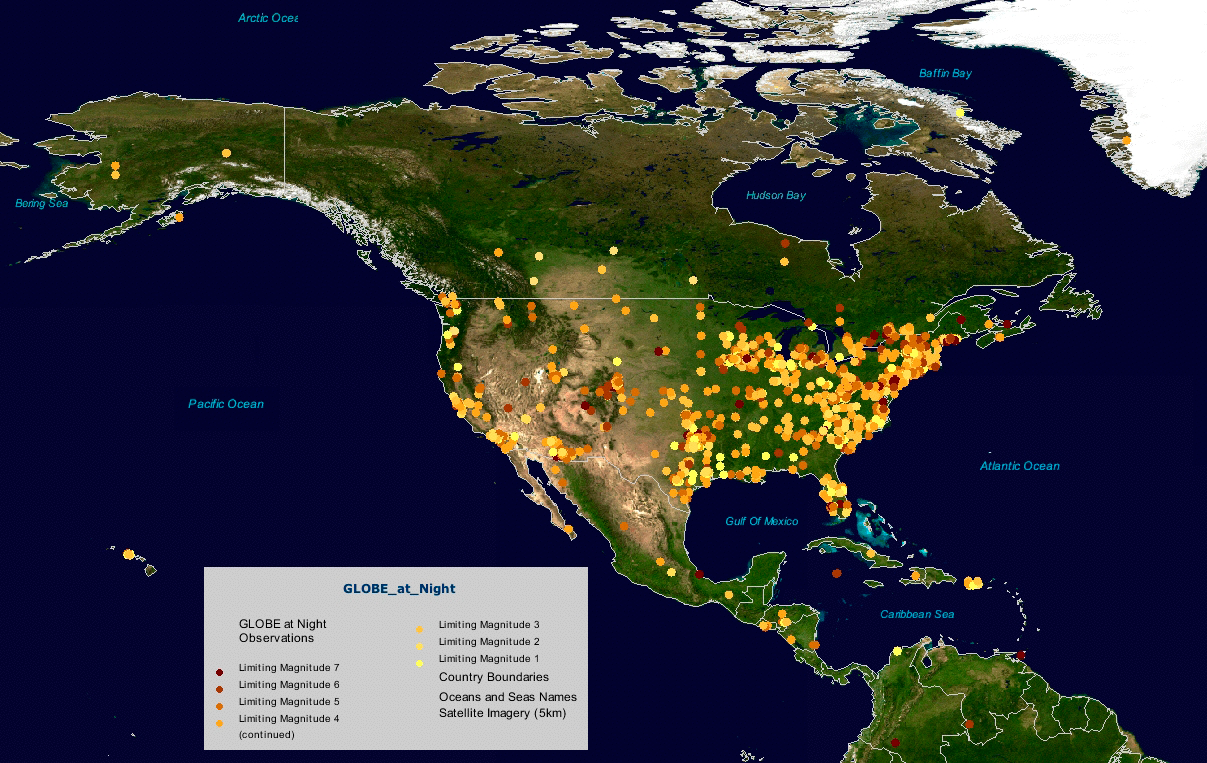

GLOBE at Night Reaches More Than 18,000 Participants on Six Continents

Plot of North American GLOBE at Night observations

Credit: NOIRLab